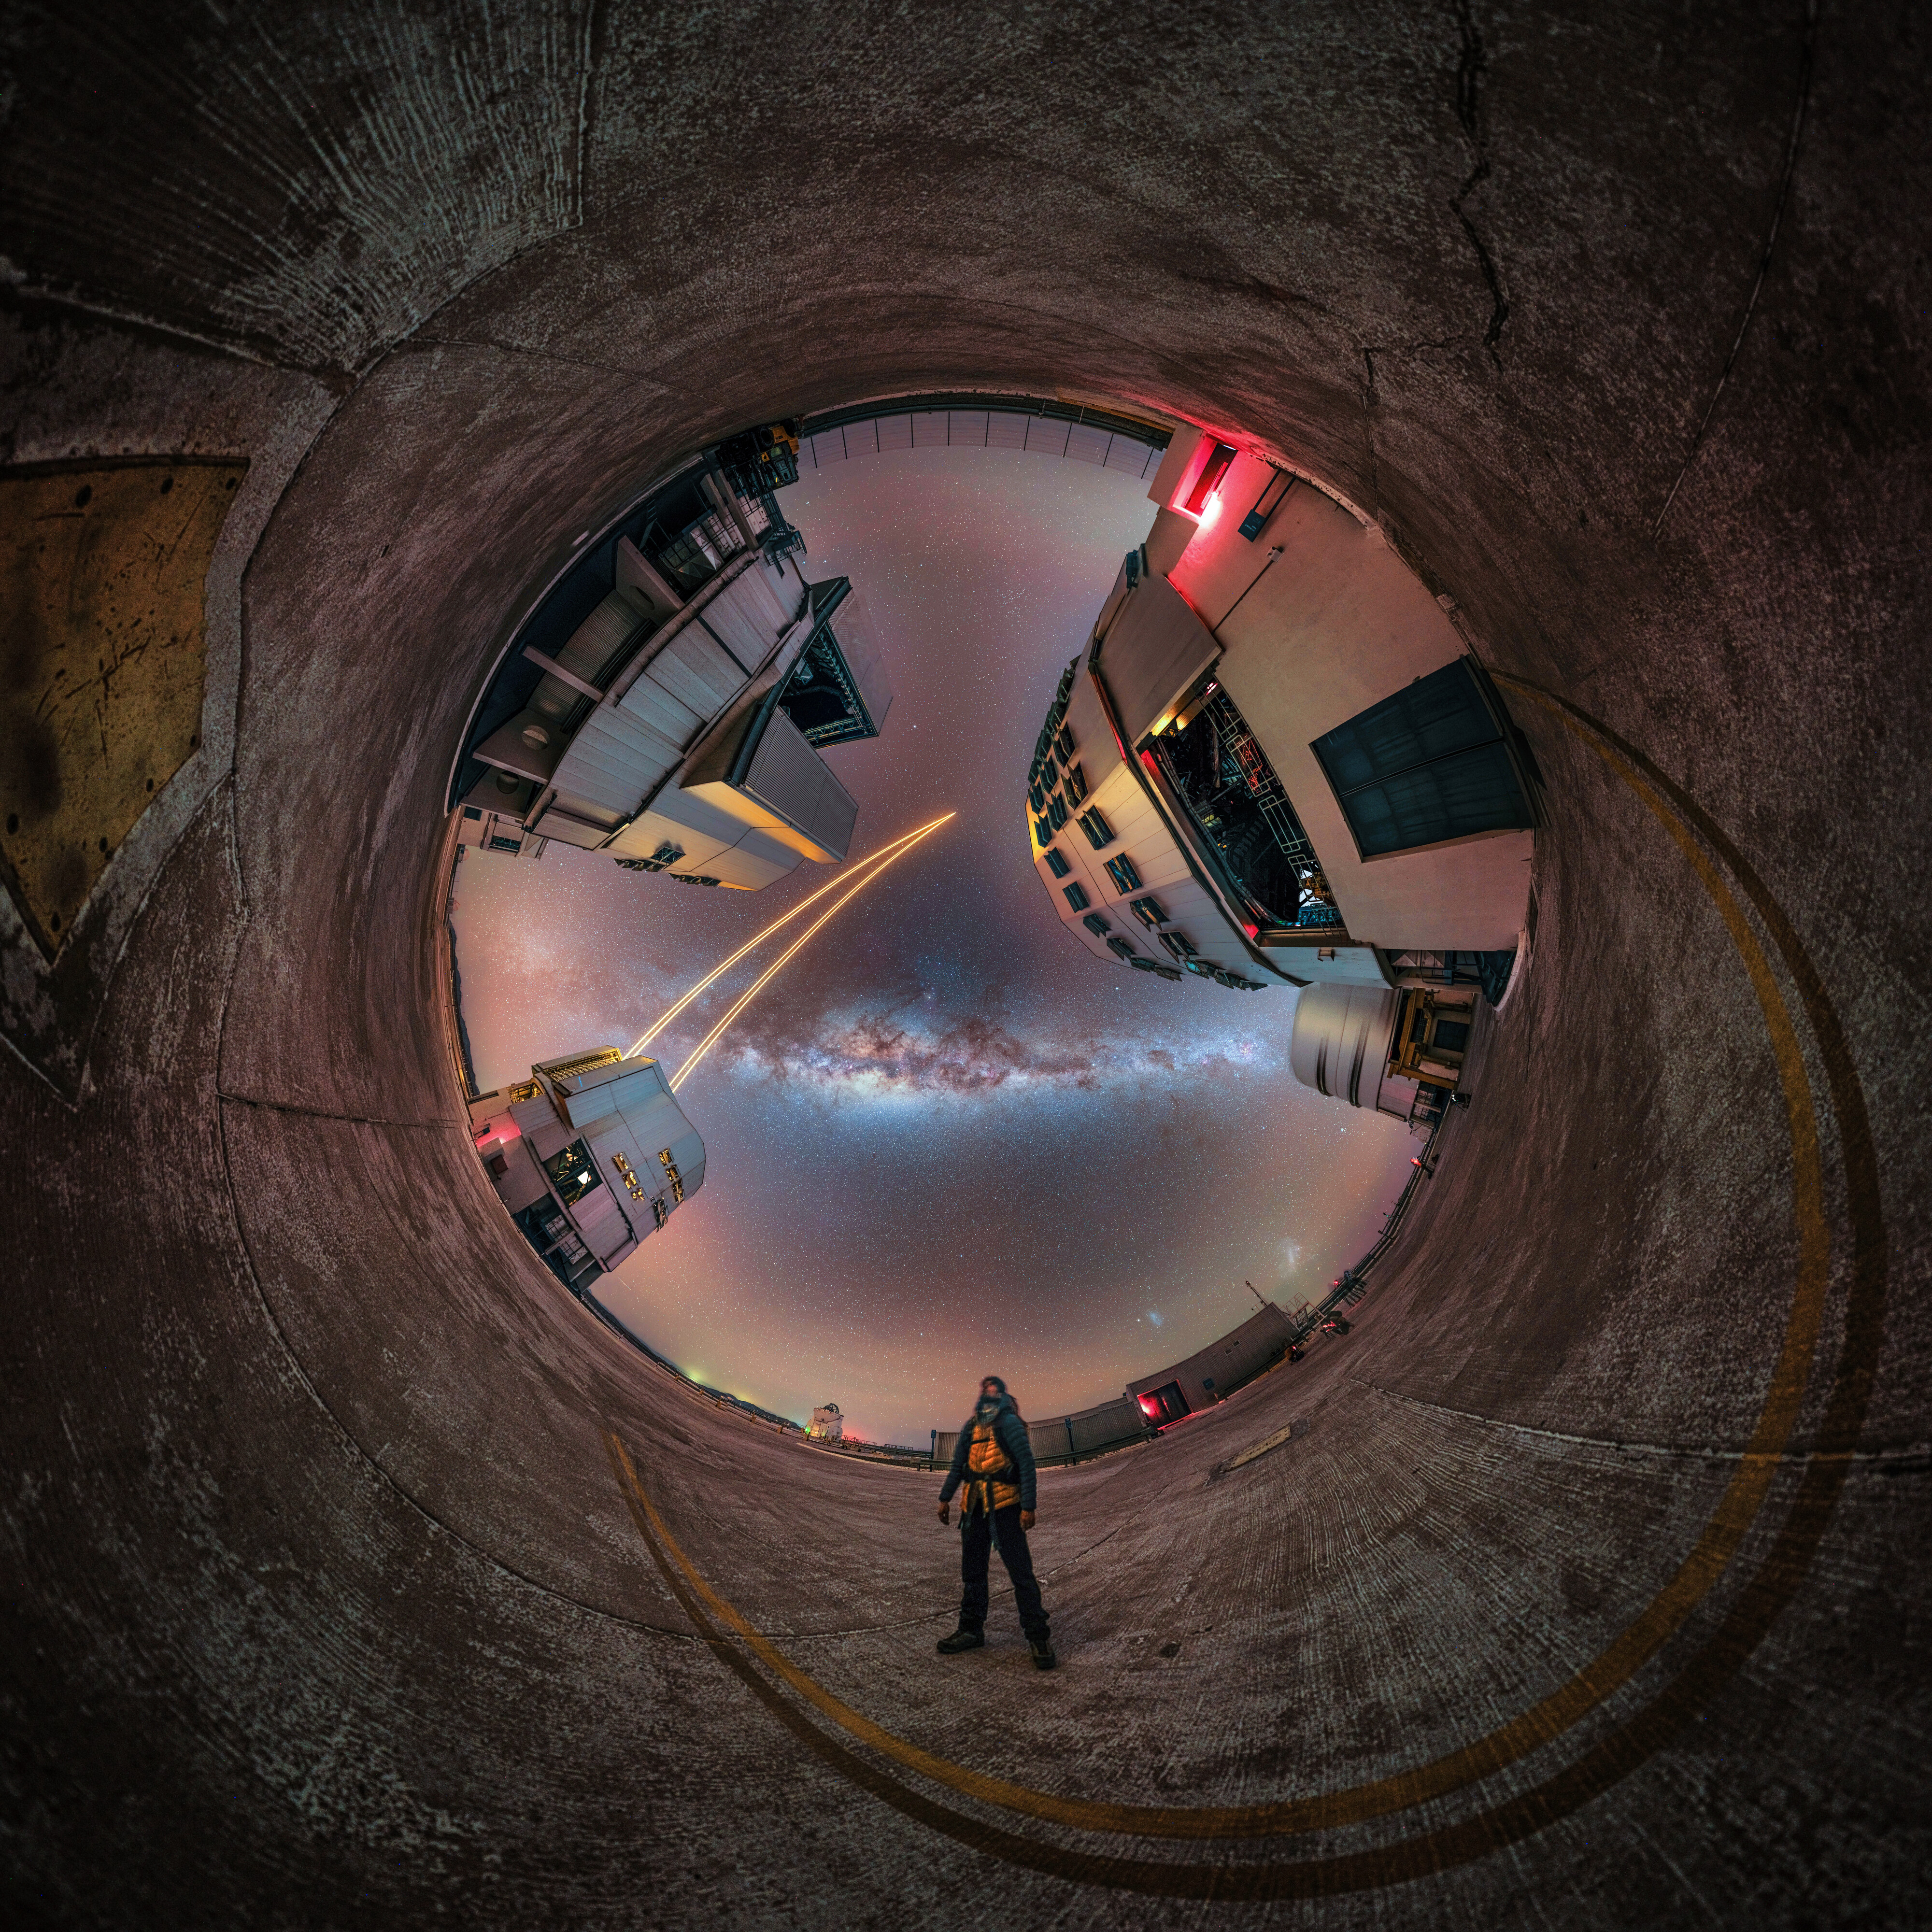

Do look up!

“It was like a fever dream,” says French astrophotographer Martin Lefranc after witnessing the sky above Cerro Paranal, in Chile. Today’s Picture of the Week is a mesmerizing fish-eye view outside ESO’s Very Large Telescope (VLT), capturing the scenery in its full glory.

In search of the darkest and most pristine skies, Lefranc and a group of astrophotographers visited the observatory in the depths of the Atacama Desert. The sight that they were met with was nothing but surreal — and its snapshot speaks for itself. To capture this dreamlike moment, Lefranc took 24 individual images to obtain the full panoramic view. Surrounded by the telescopes of the VLT, his eyes follow the glowing laser beams up to the sky.

The lasers are shot into the sky from one of the VLT’s Unit Telescopes to create artificial stars about 90 km above the surface of the Earth. These ‘fake stars’ can be used to measure the turbulence in the atmosphere, and observations are then corrected in real time with a special deformable mirror. This correction, called adaptive optics, is crucial to obtain sharp images from the ground; plus, it makes our telescopes look like something straight out of a sci-fi movie!

Credit: M. Lefranc/ESO